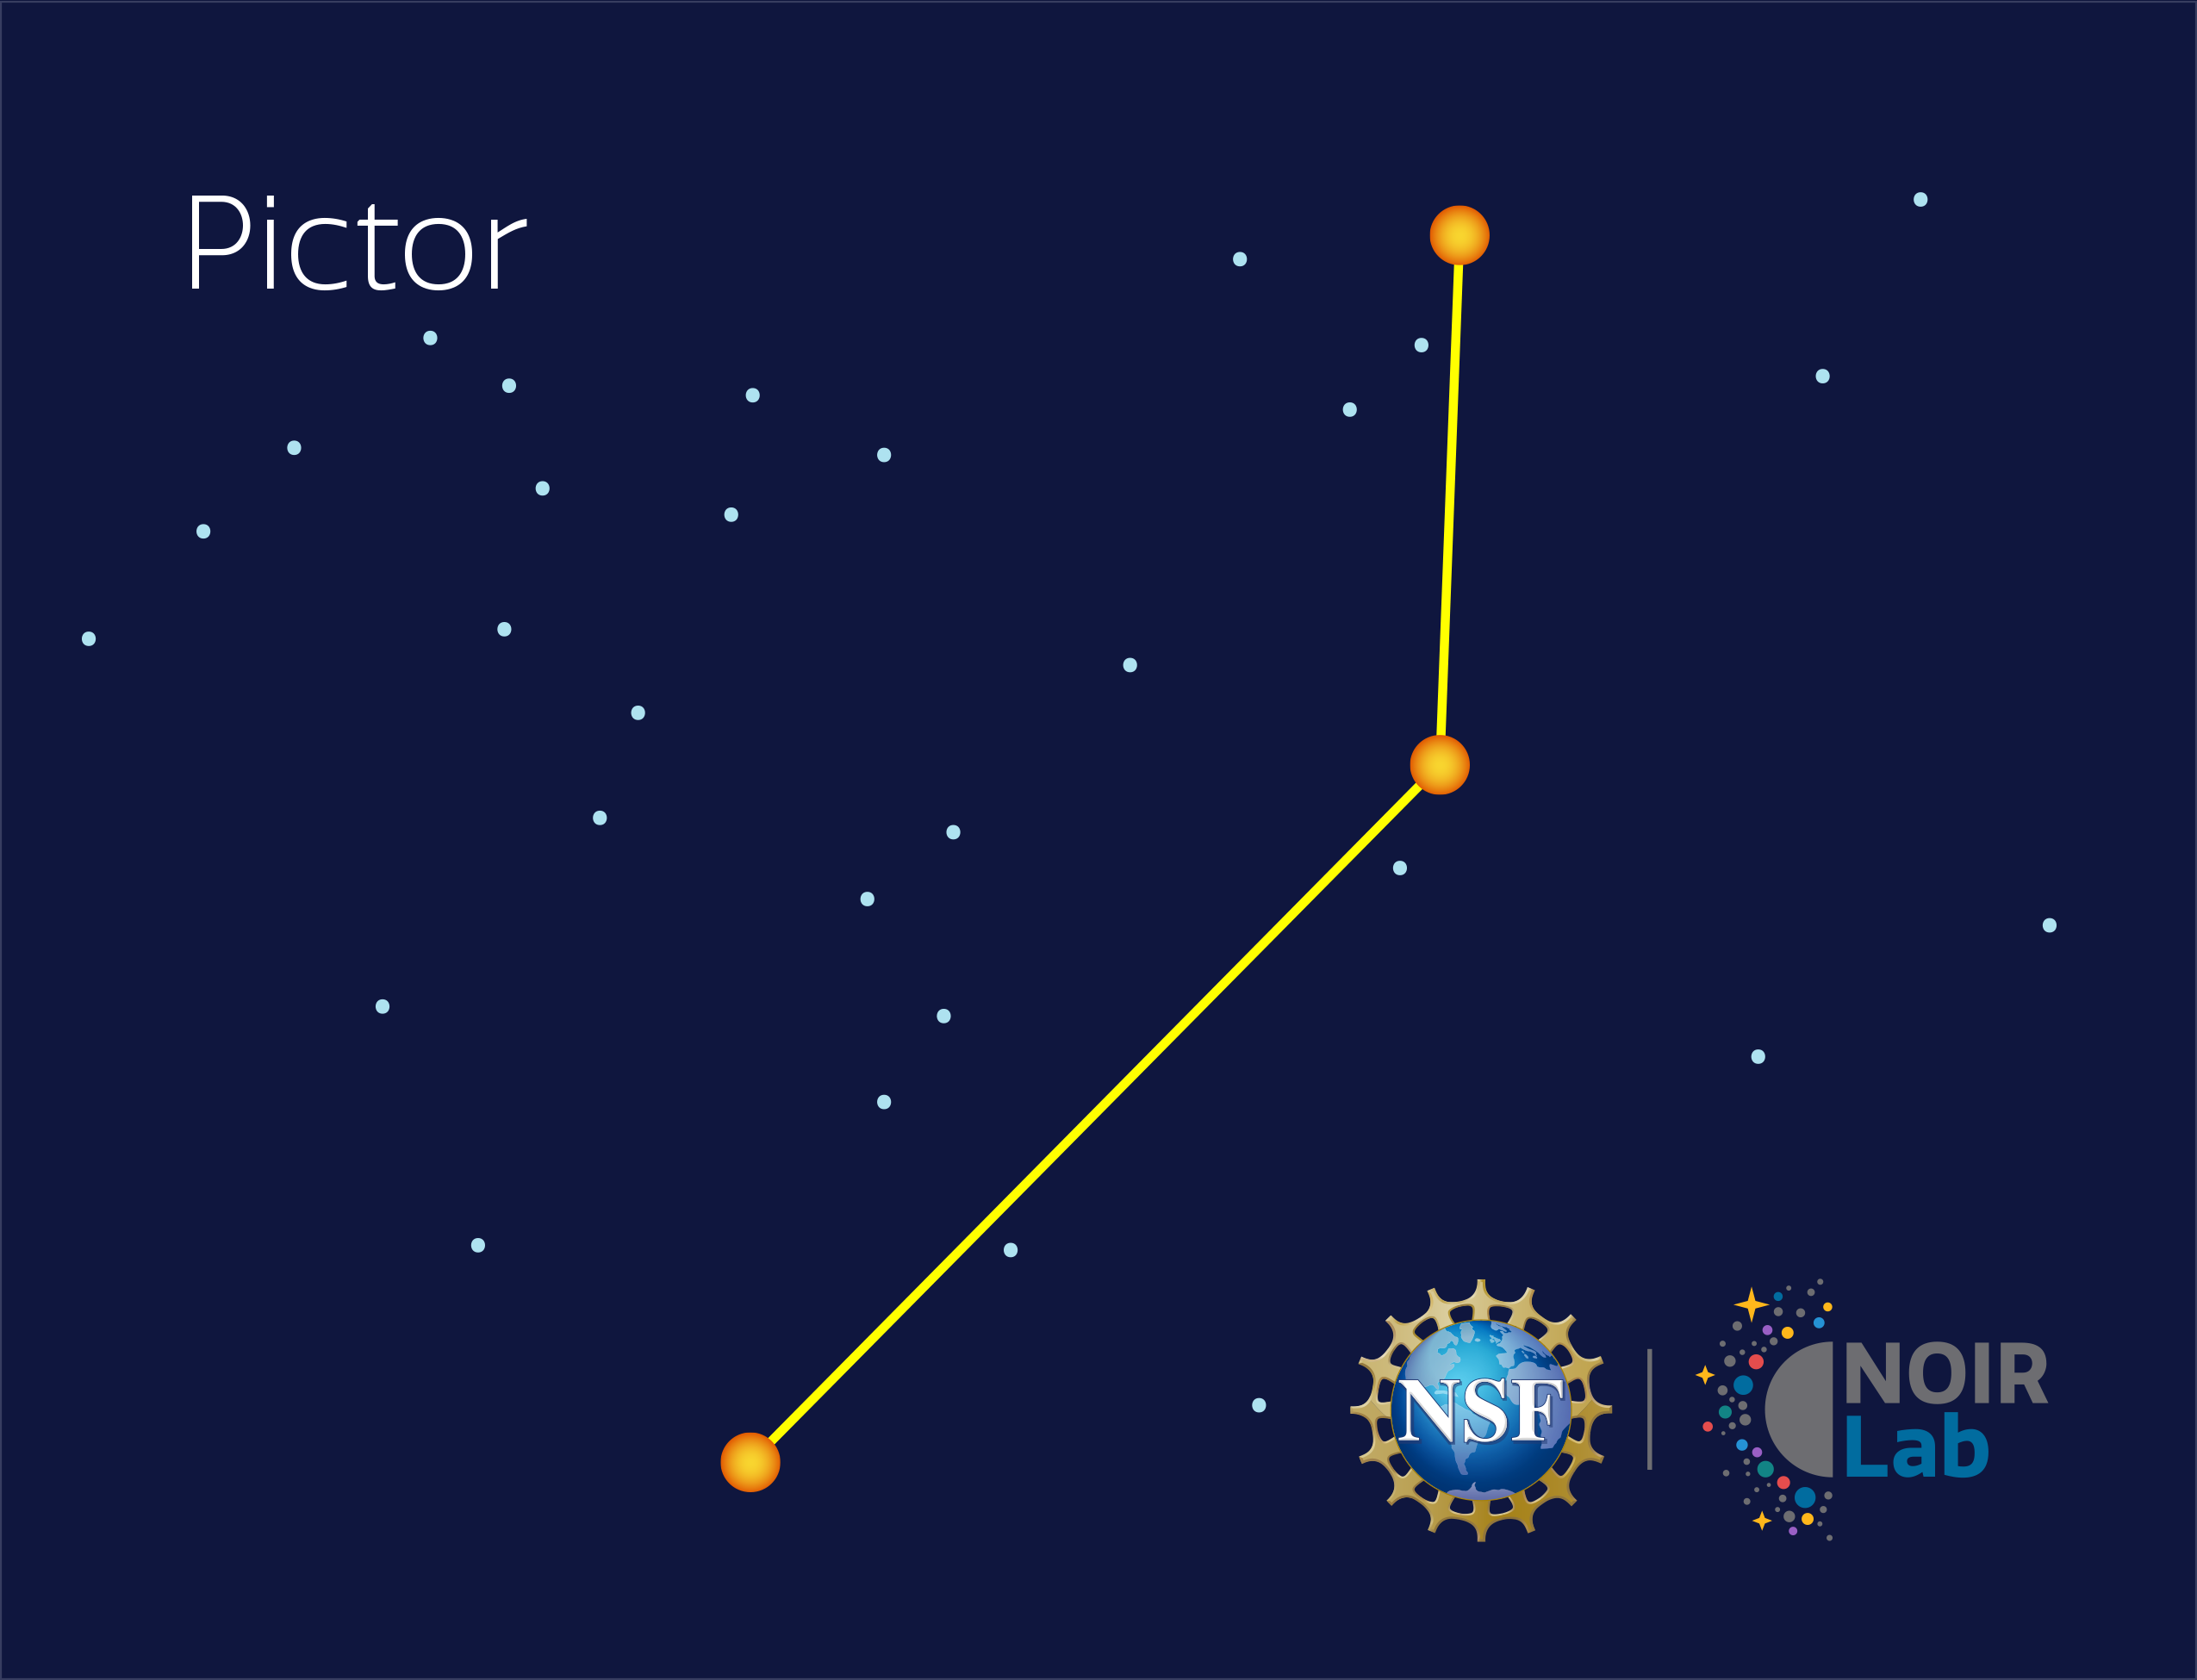

Pictor

Credit: NOIRLab